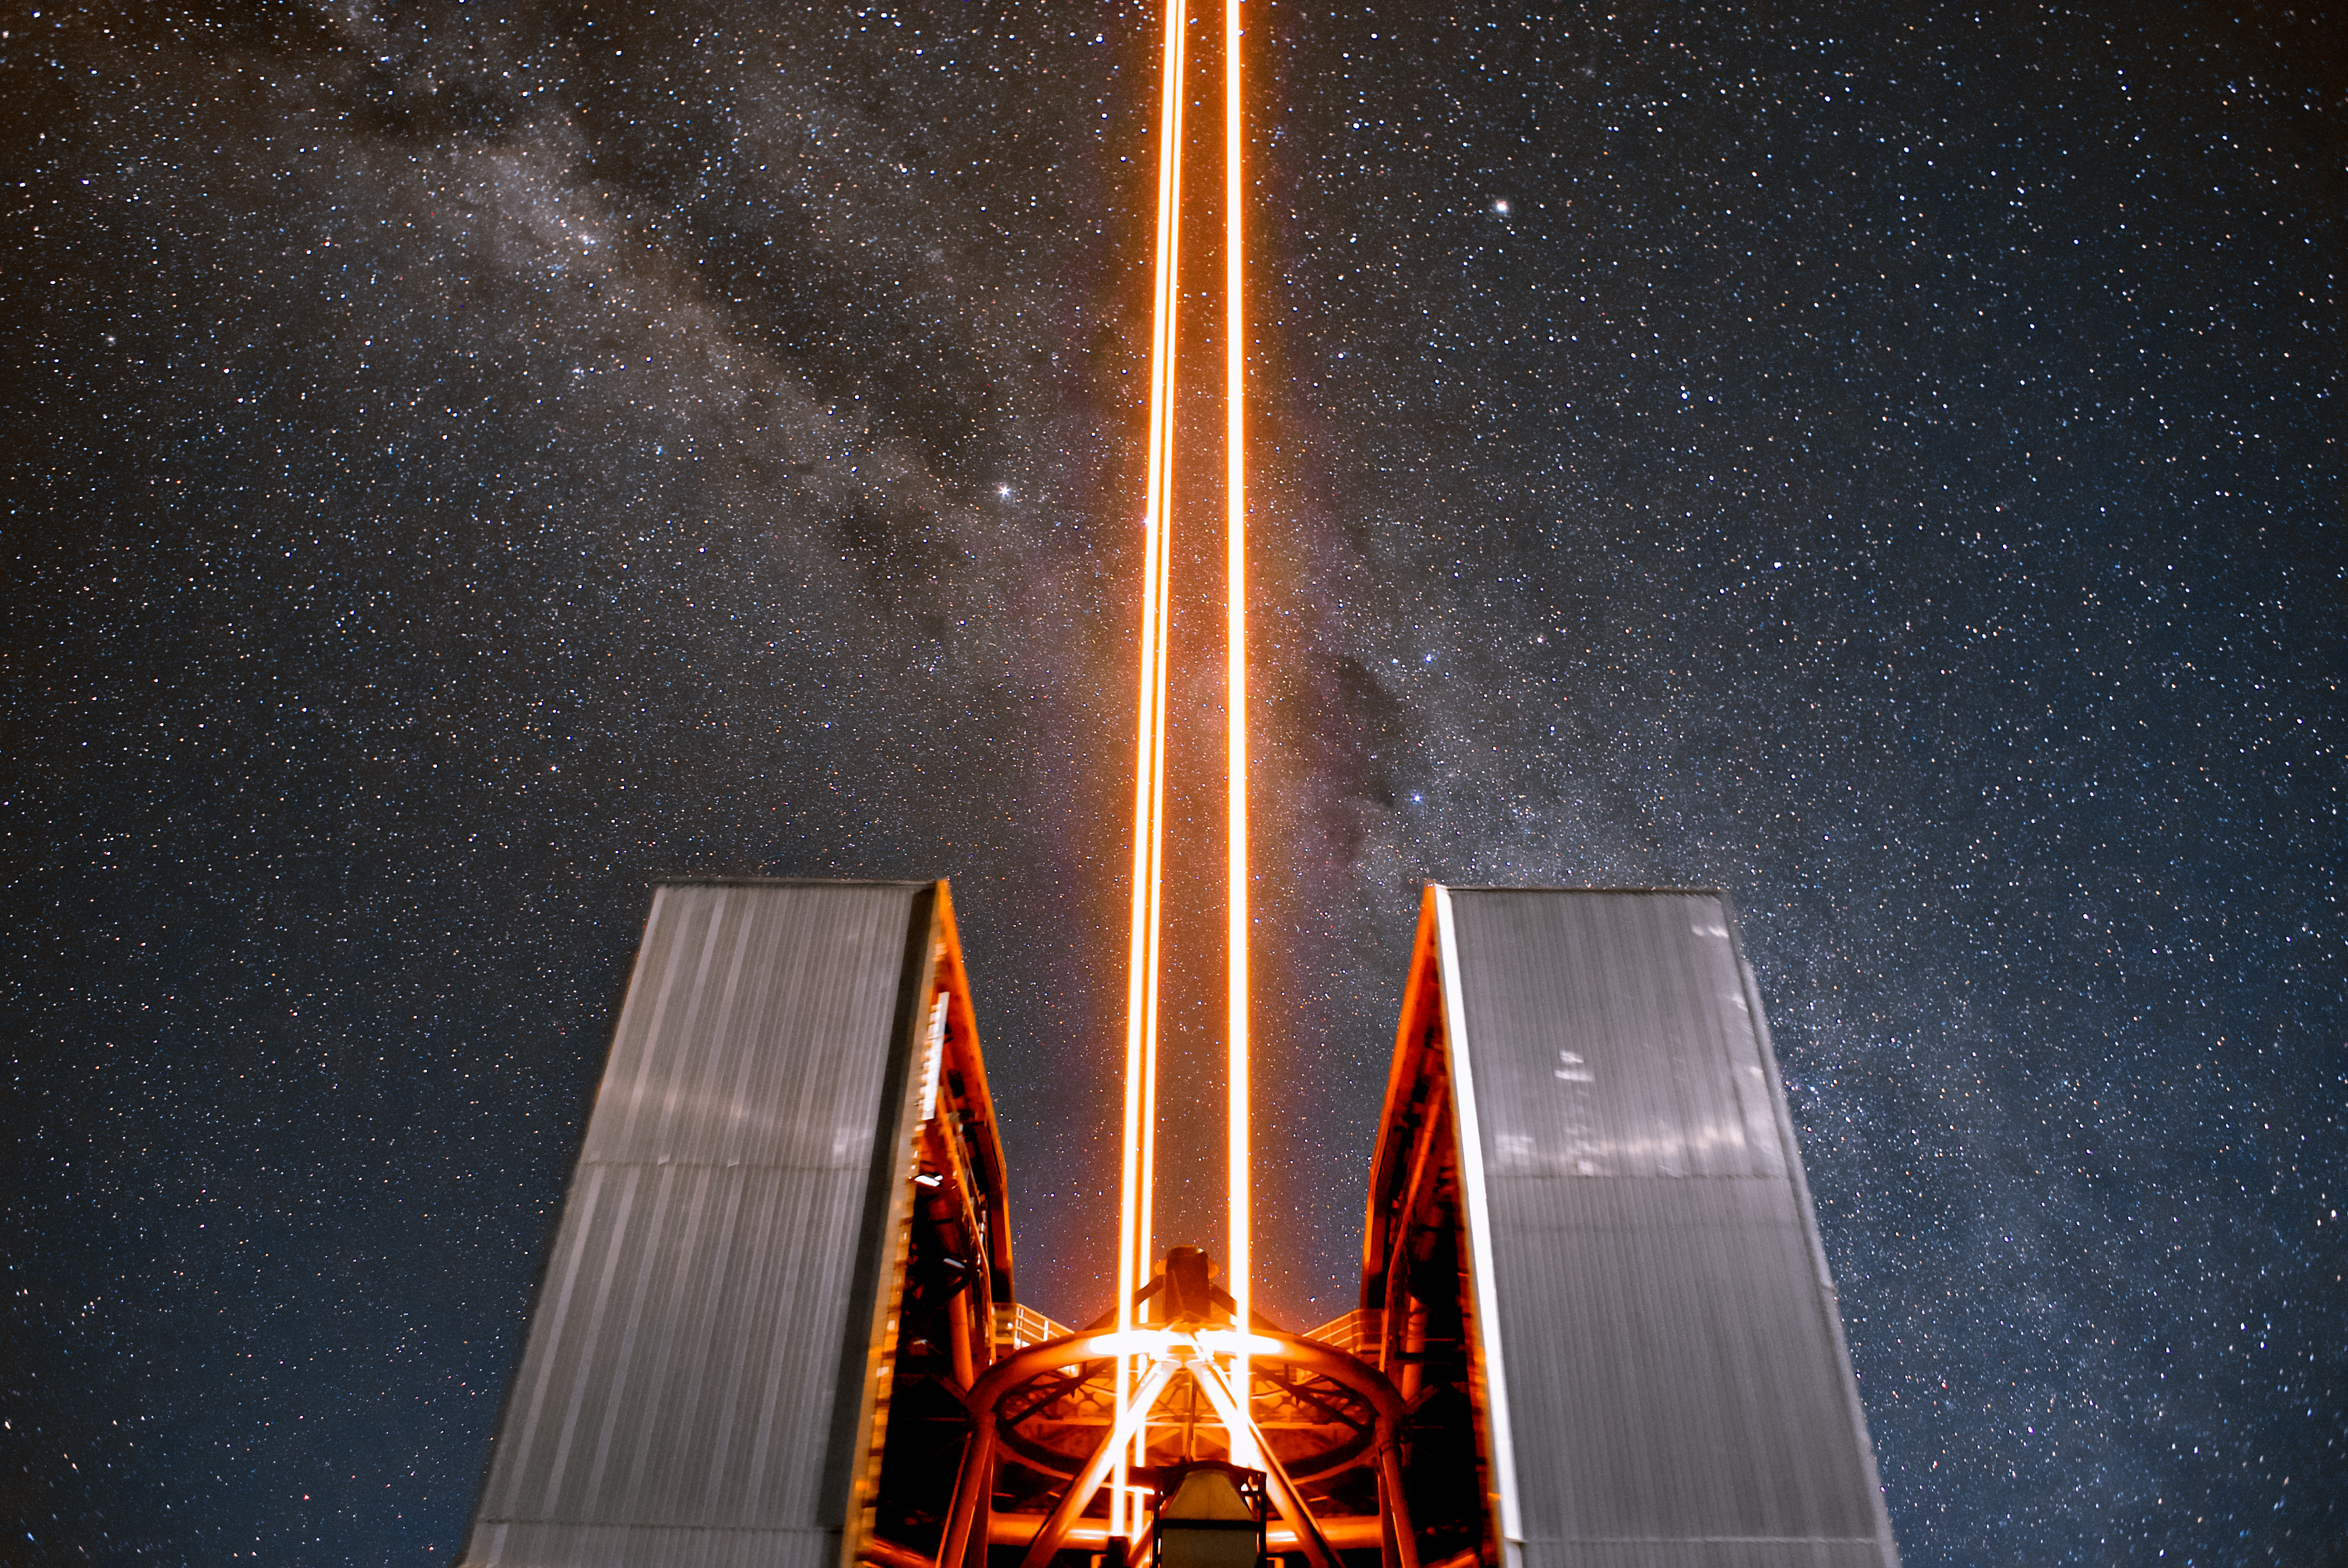

Laser to the stars

Unit telescope 4 (named Yepun) of ESO's VLT creates an artificial guide star. This is part of the state-of-the-art Adaptive Optics system, which corrects the blurring effects of the Earth's atmosphere to create high-resolution images.

Credit: ESO/Daniele Gasparri (www.astroatacama.com)